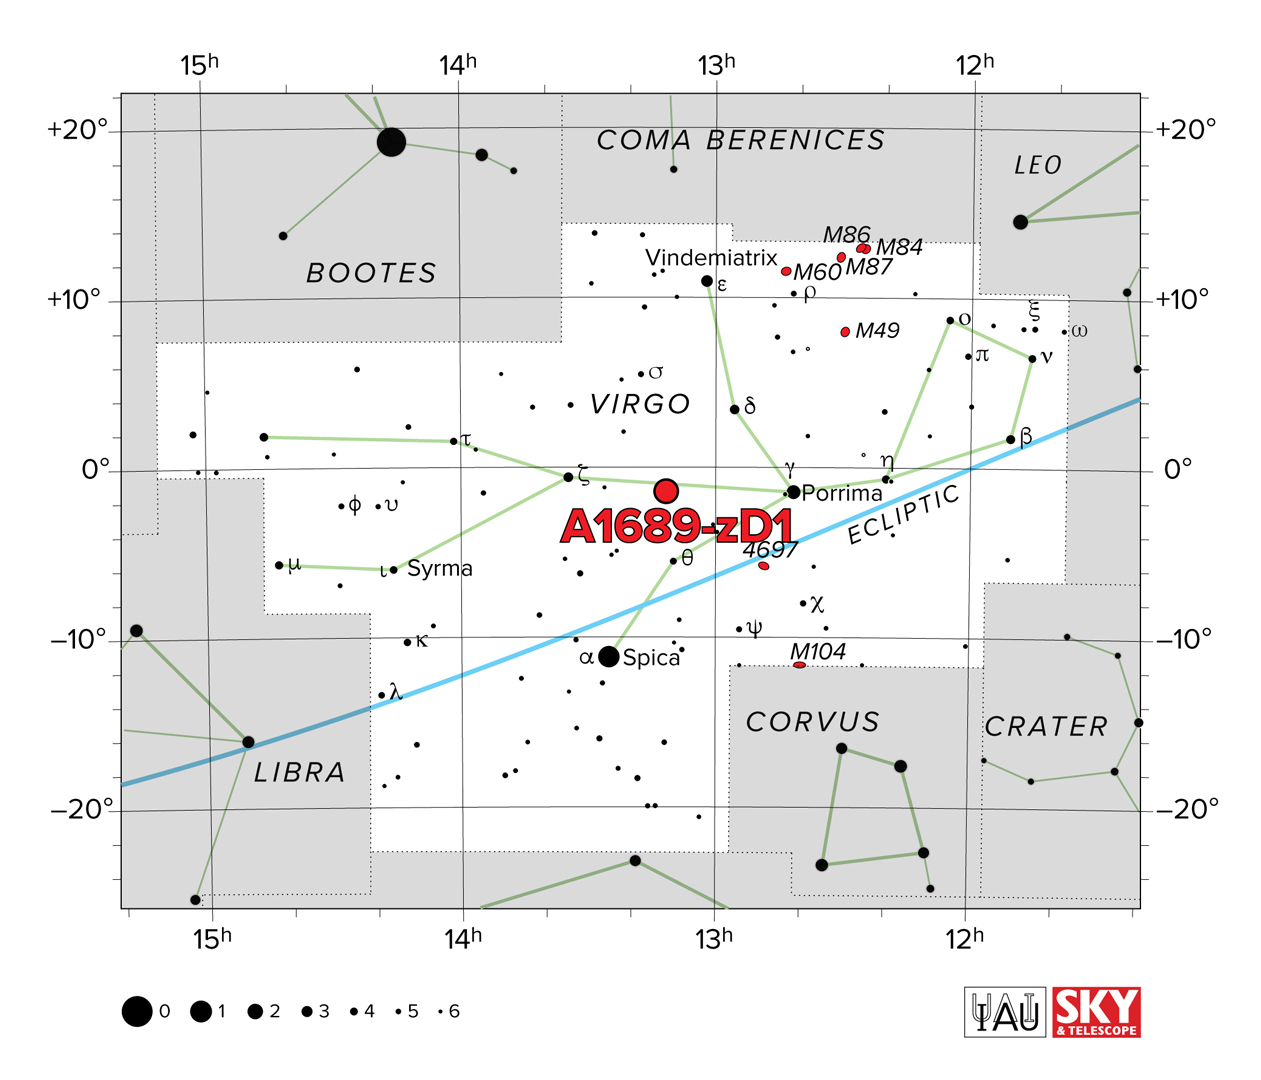

A1689-zD1 located in the Virgo constellation cluster

A1689-zD1 is a young, star-forming galaxy located in the Virgo constellation cluster, roughly 13 billion light-years away from Earth.

Credit: IAU/Sky & Telescope